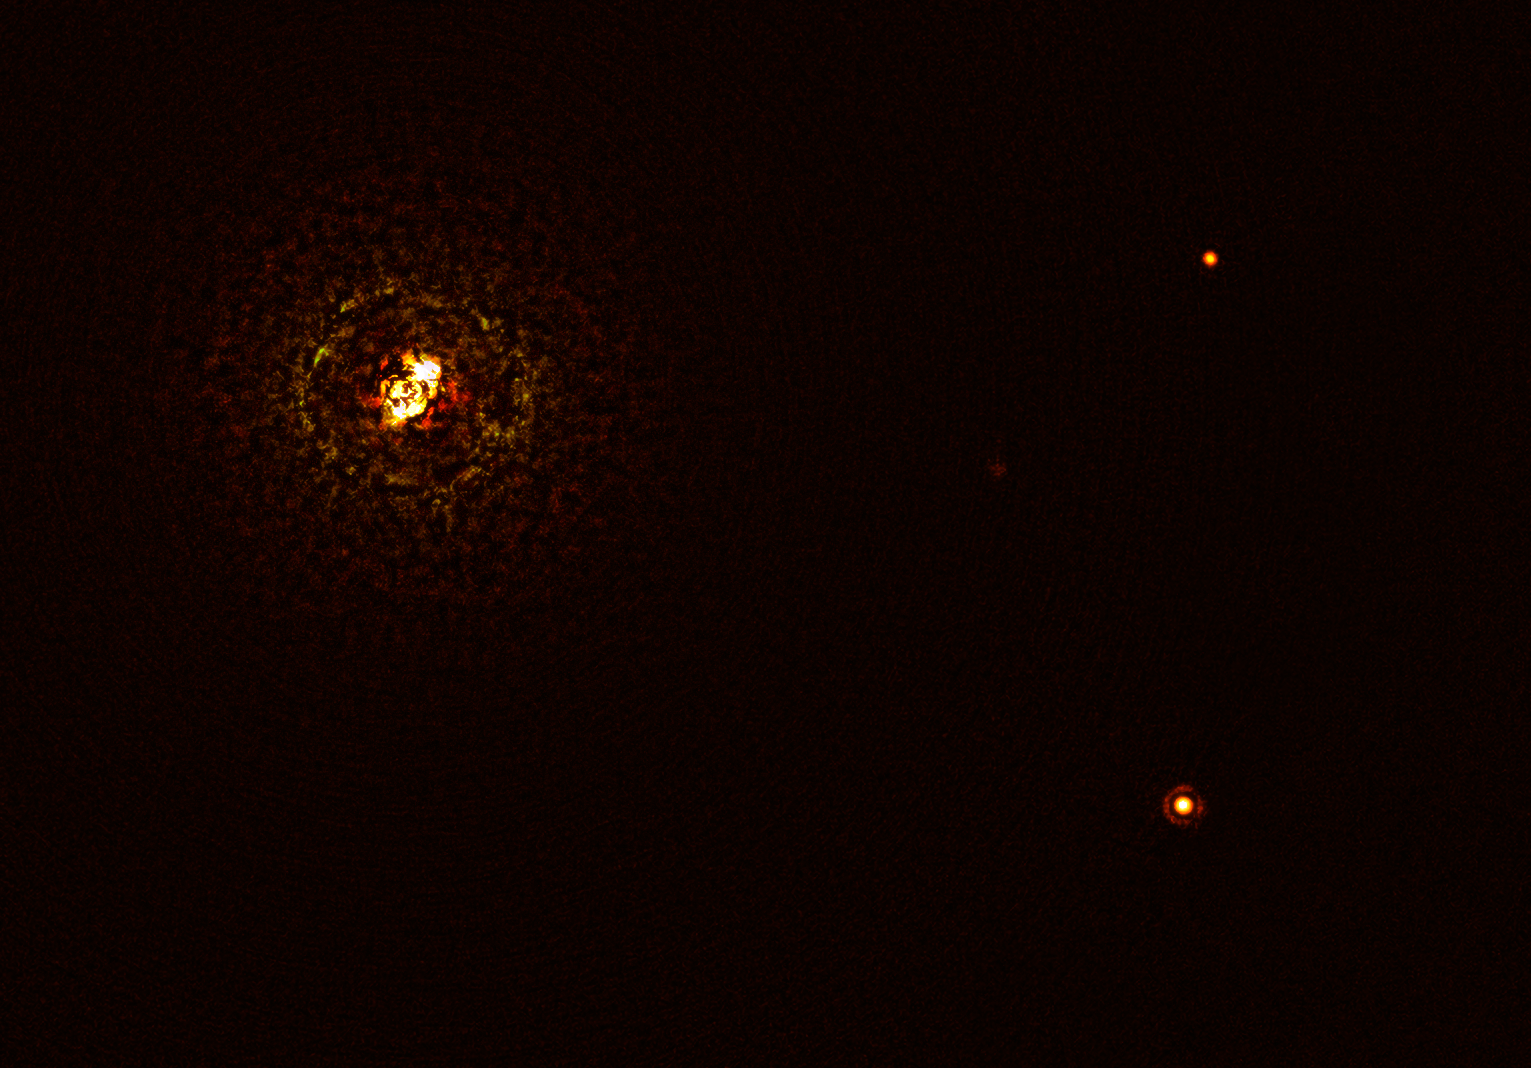

Image of the most massive planet-hosting star pair observed to date

This image shows the most massive planet-hosting star pair to date, b Centauri, and its giant planet b Centauri b. This is the first time astronomers have directly observed a planet orbiting a star pair this massive and hot.

The star pair, which has a total mass of at least six times that of the Sun, is the bright object in the top left corner of the image, the bright and dark rings around it being optical artefacts. The planet, visible as a bright dot in the lower right of the frame, is ten times as massive as Jupiter and orbits the pair at 100 times the distance Jupiter orbits the Sun. The other bright dot in the image (top right) is a background star. By taking different images at different times, astronomers were able to distinguish the planet from the background stars.

The image was captured by the SPHERE instrument on ESO’s Very Large Telescope and using a coronagraph, which blocked the light from the massive star system and allowed astronomers to detect the faint planet.

Credit: ESO/Janson et al.